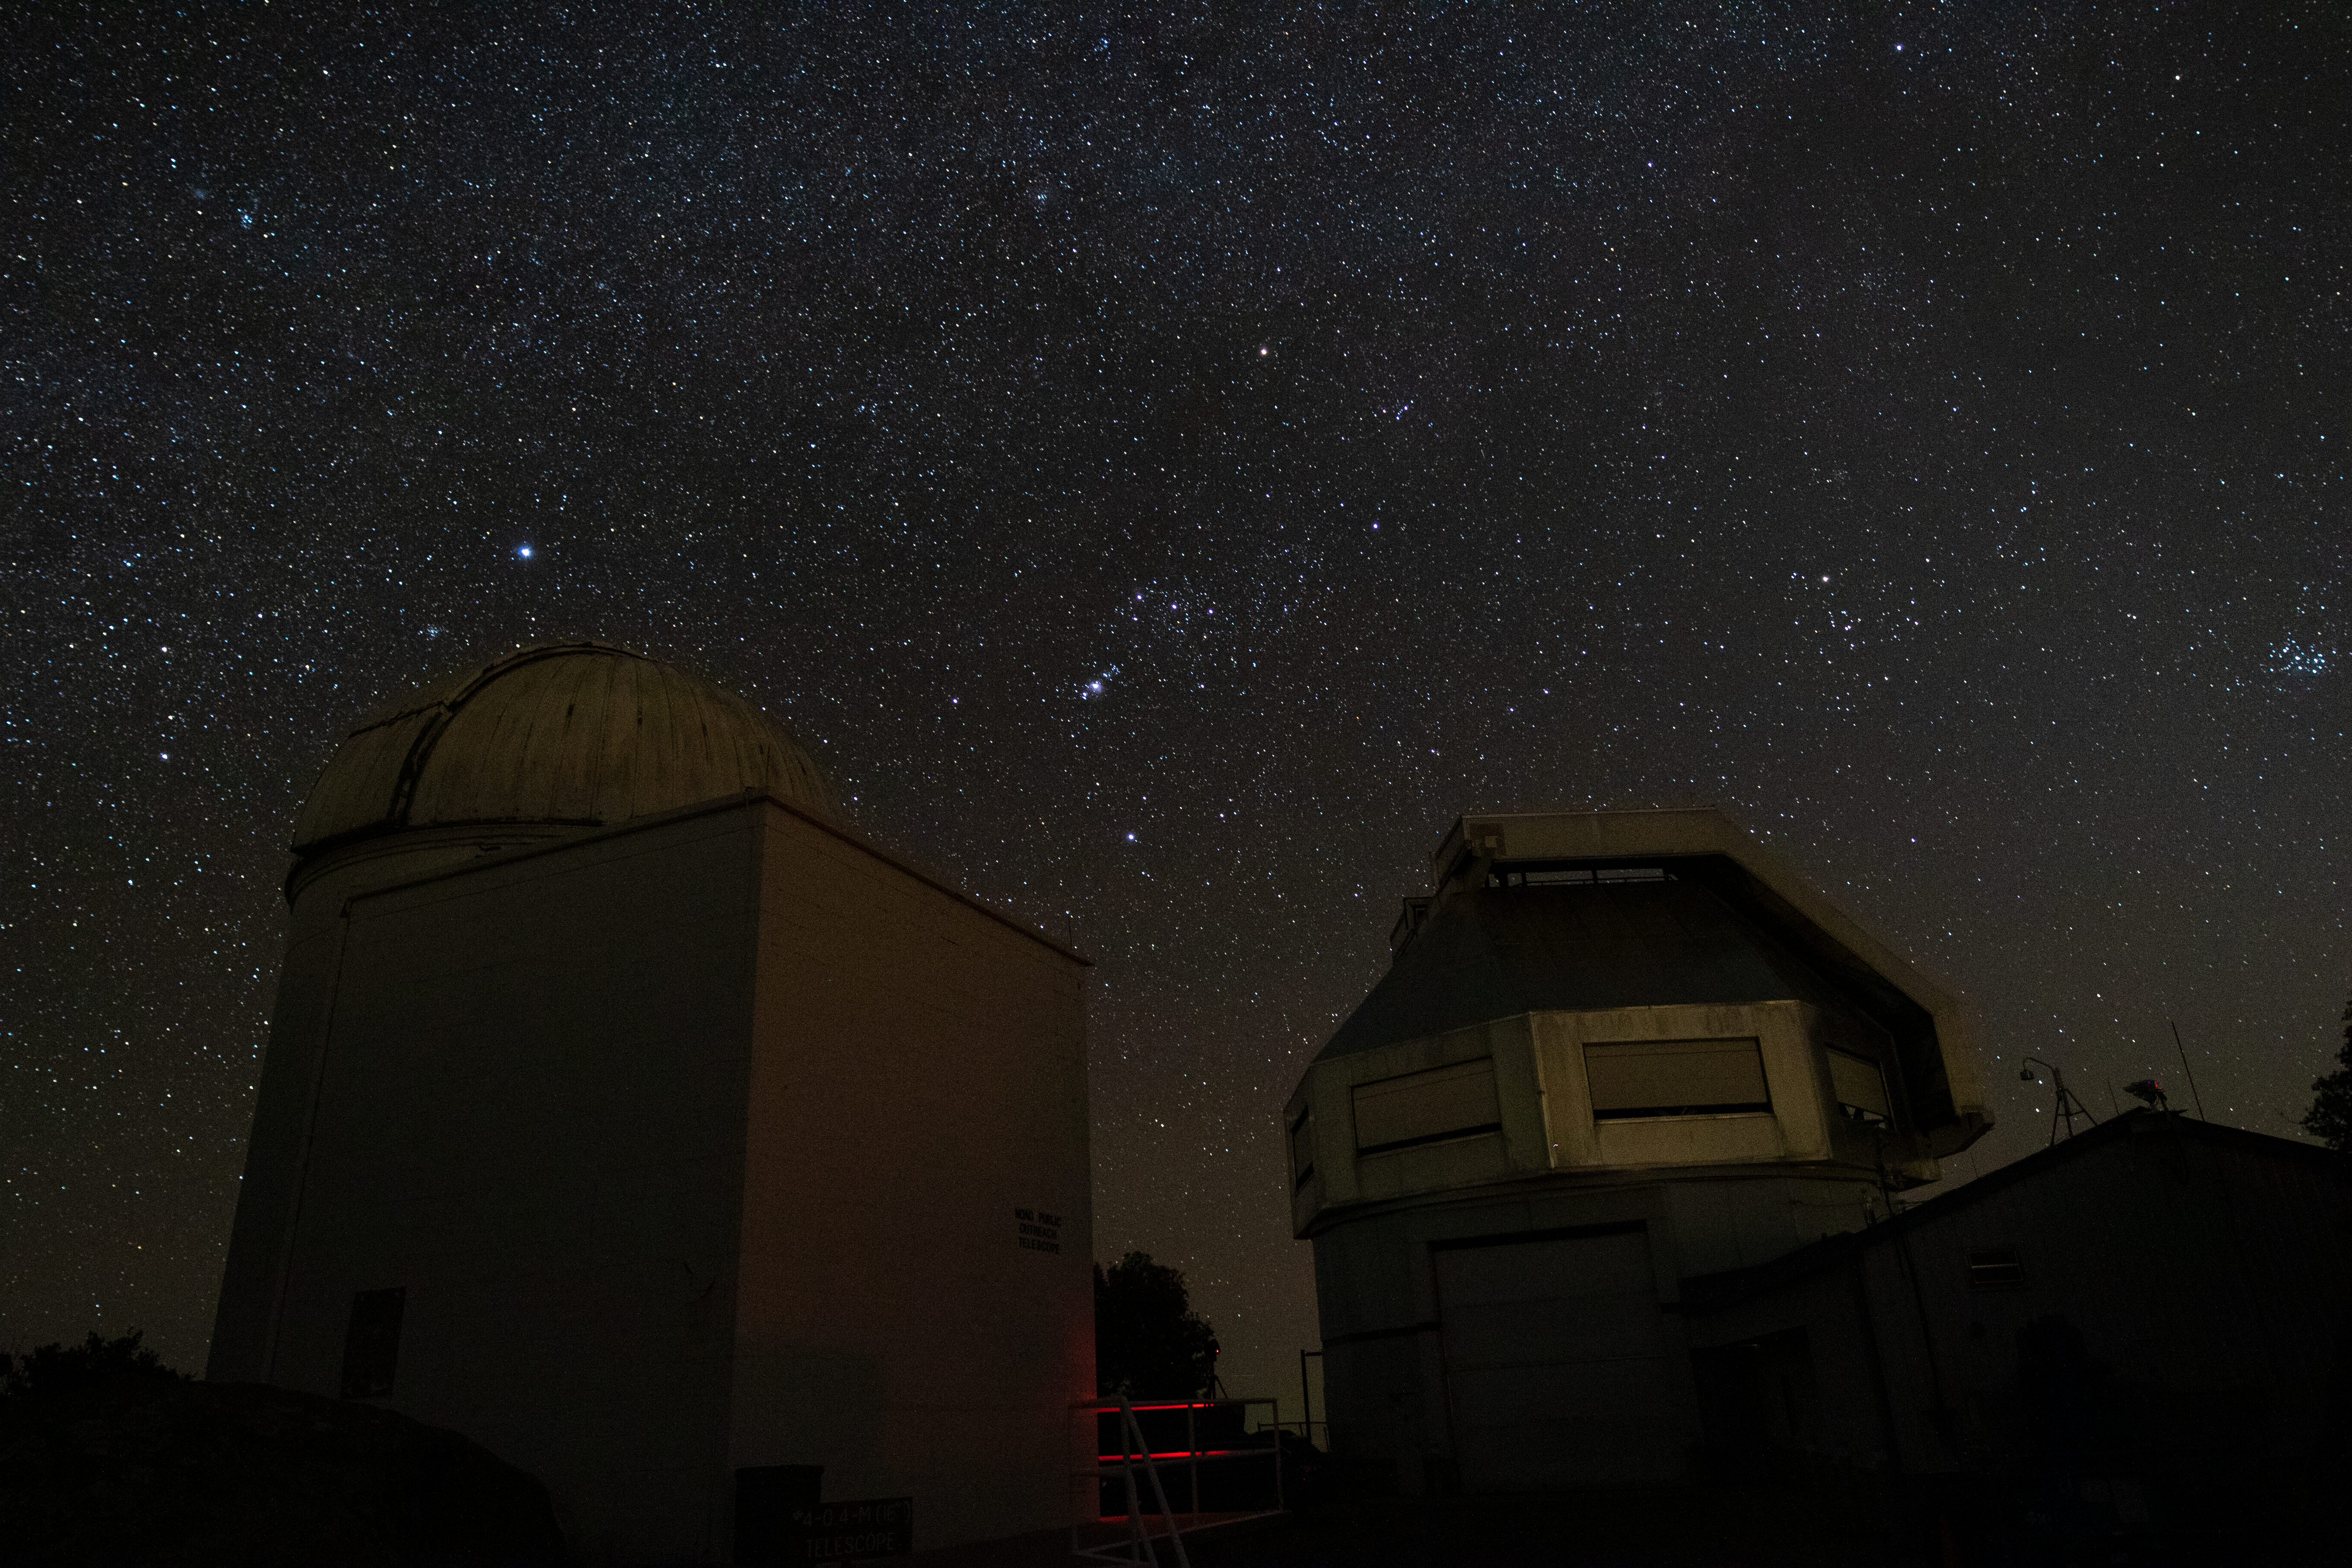

WIYN Telescopes at Night

The WIYN 0.9-meter Telescope and WIYN 3.5-meter Telescope underneath a blanket of stars at Kitt Peak National Observatory in Arizona.

Credit: Kitt Peak National Observatory/NOIRLab/NSF/AURA/P. Marenfeld